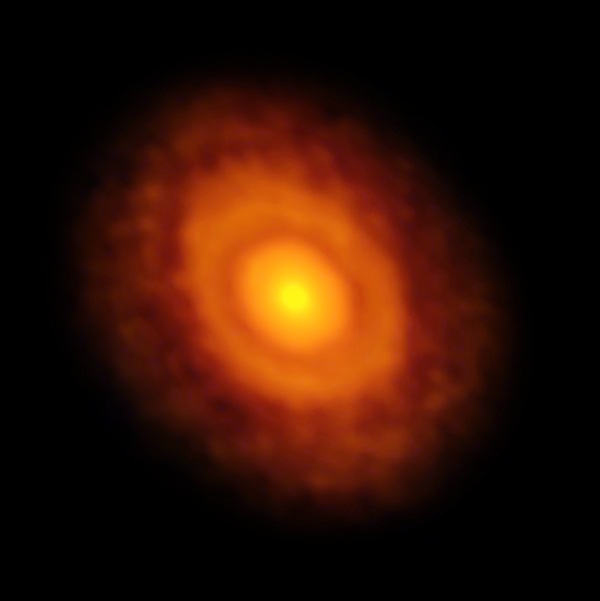

ALMA image of the protoplanetary disc around V883 Orionis

This image of the planet-forming disc around the young star V883 Orionis was obtained by ALMA in long-baseline mode. This star is currently in outburst, which has pushed the water snow line further from the star and allowed it to be detected for the first time. The dark ring midway through the disc is the water snowline, the point from the star where the temperature and pressure dip low enough for water ice to form.

Credit: ALMA (ESO/NAOJ/NRAO)/L. Cieza